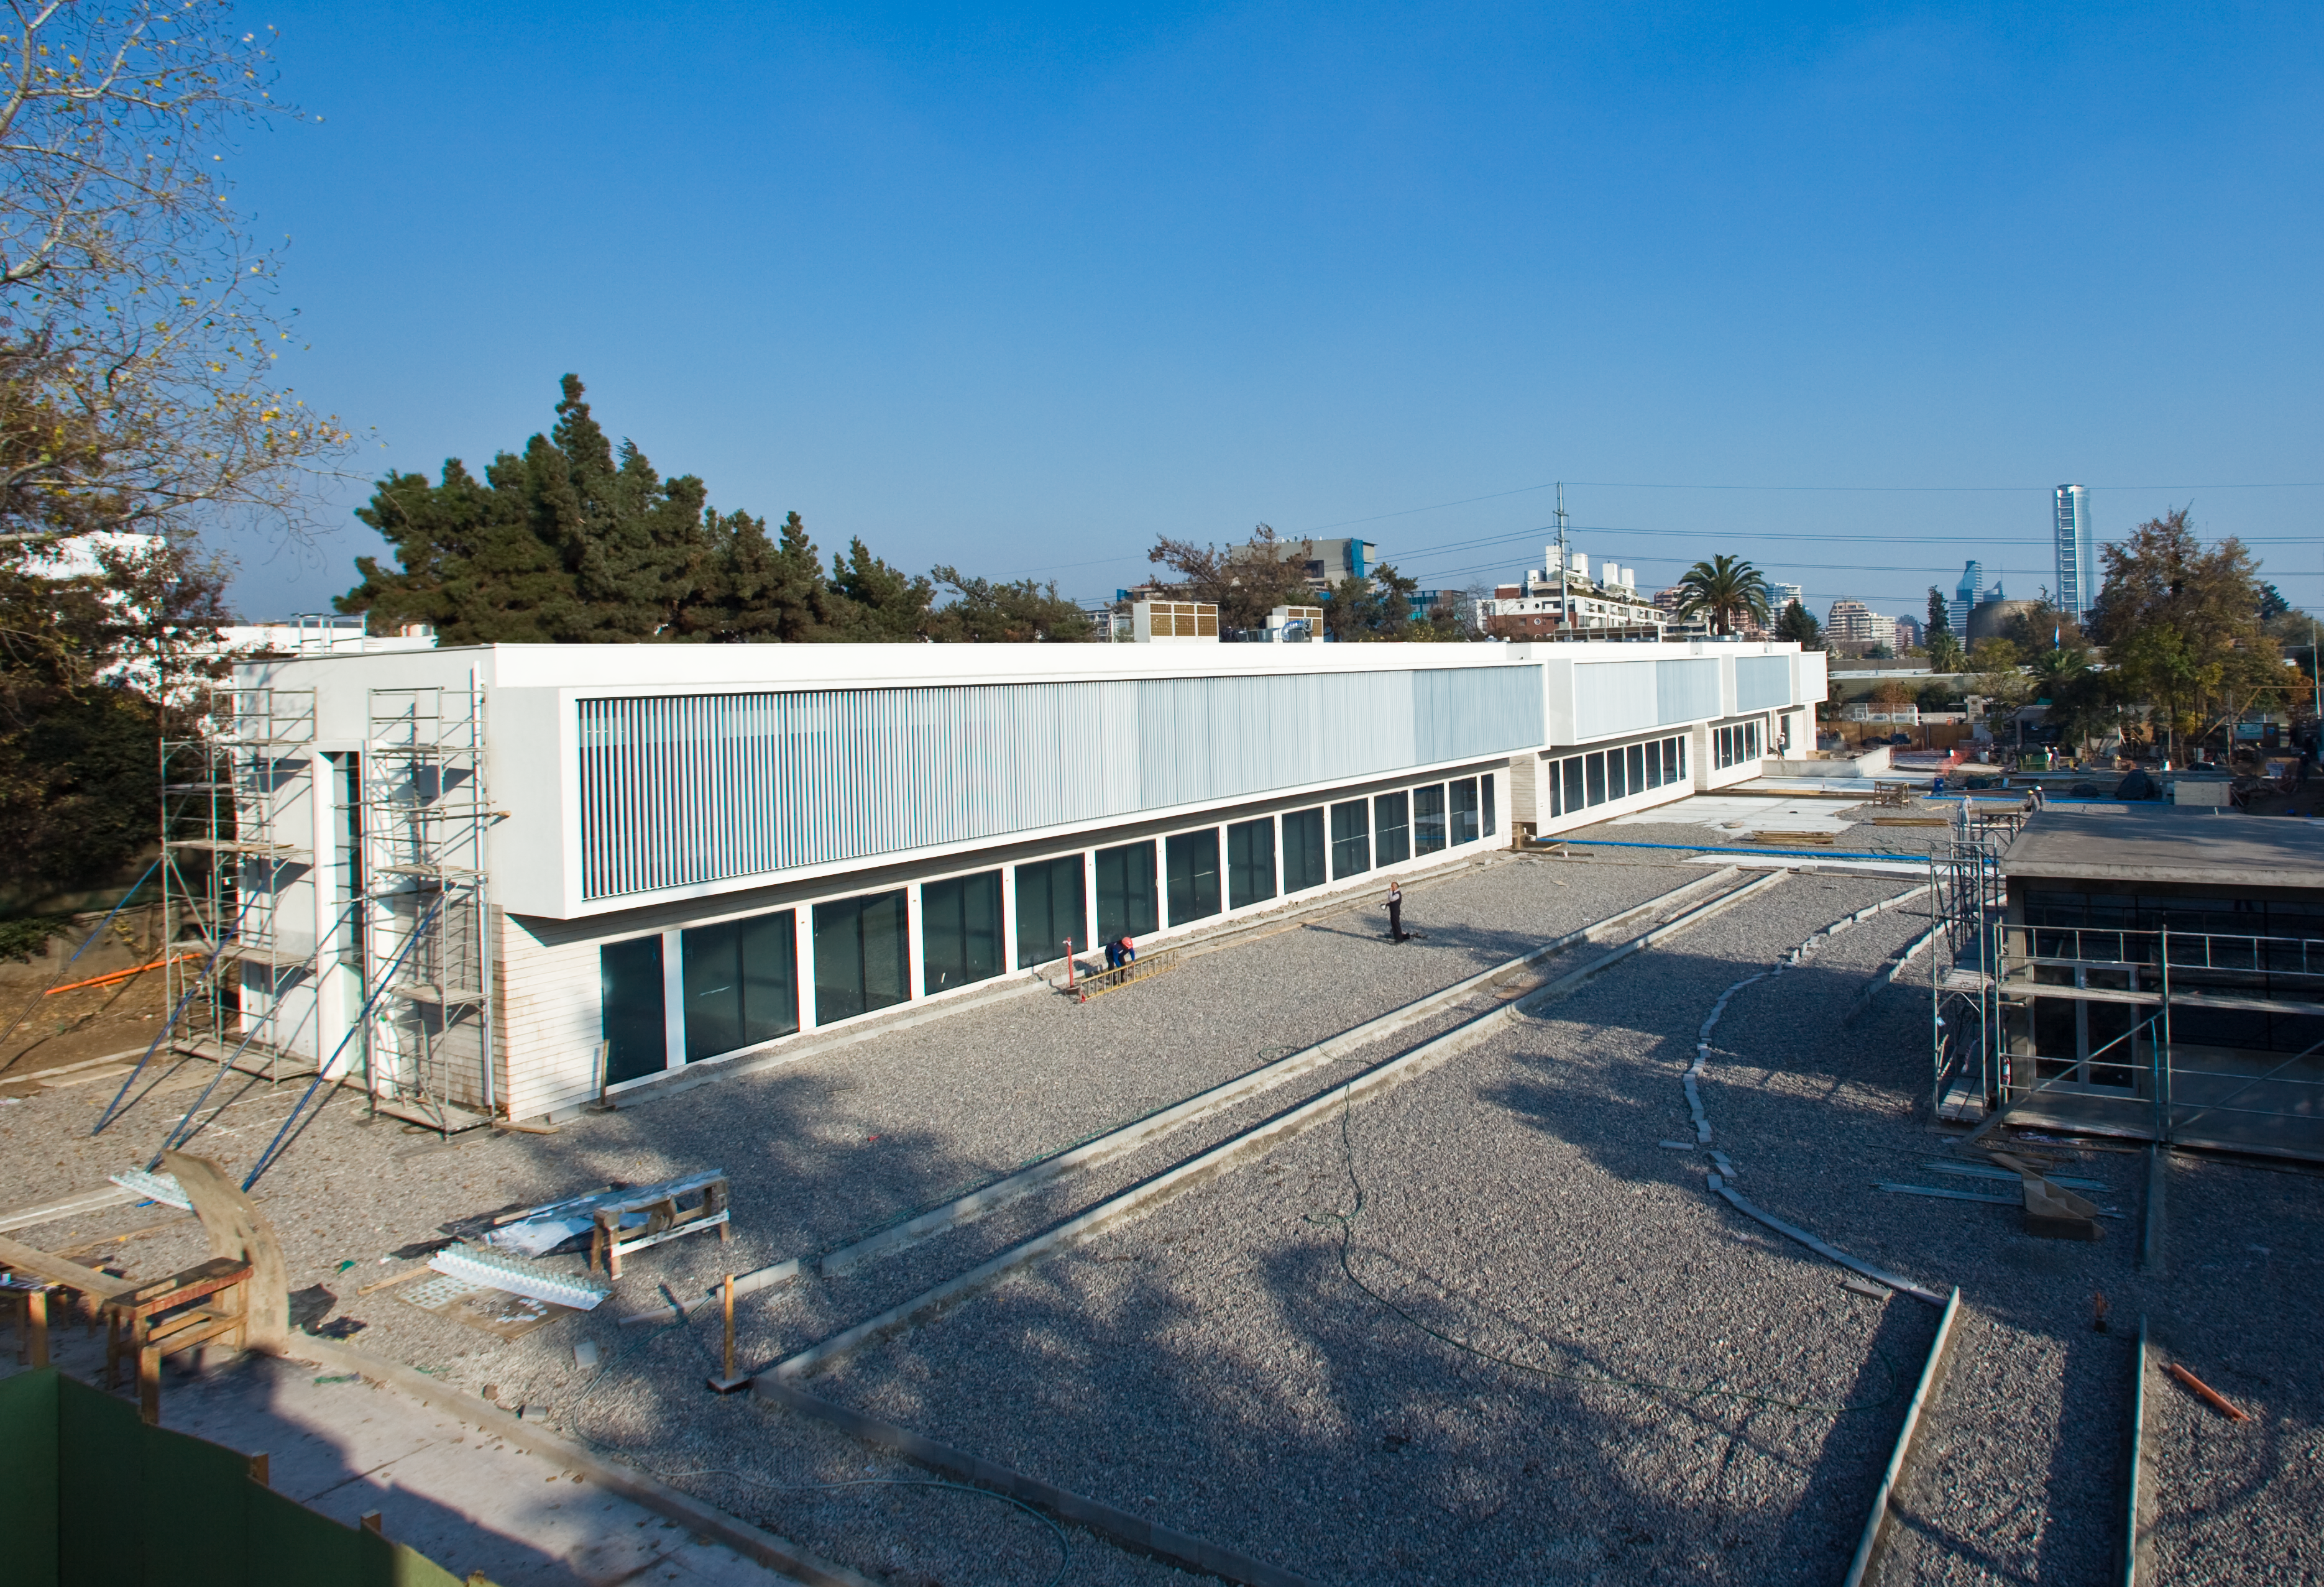

Great progress for the ALMA Santiago Central Office building

The Santiago Central Office building, the soon-to-be headquarters of the Atacama Large Millimeter/submillimeter Array (ALMA) project in the Vitacura district of the Chilean capital. The new building is rapidly approaching completion and is adjacent to ESO’s Santiago offices. It was built by ESO as part of its responsibilities as the European ALMA partner. The ALMA Santiago Central Office building covers nearly 7000 square metres, stands two storeys tall, and includes an underground parking area for 130 cars.

ALMA, the largest astronomical project in existence, is a revolutionary astronomical telescope, comprising an array of 66 giant 12-metre and 7-metre diameter antennas observing at millimetre and submillimetre wavelengths. The facility is currently under construction on the 5000-metre high Chajnantor plateau in the Chilean Andes. ALMA is a partnership of Europe, North America and East Asia in cooperation with the Republic of Chile.

Credit: ALMA (ESO/NAOJ/NRAO)